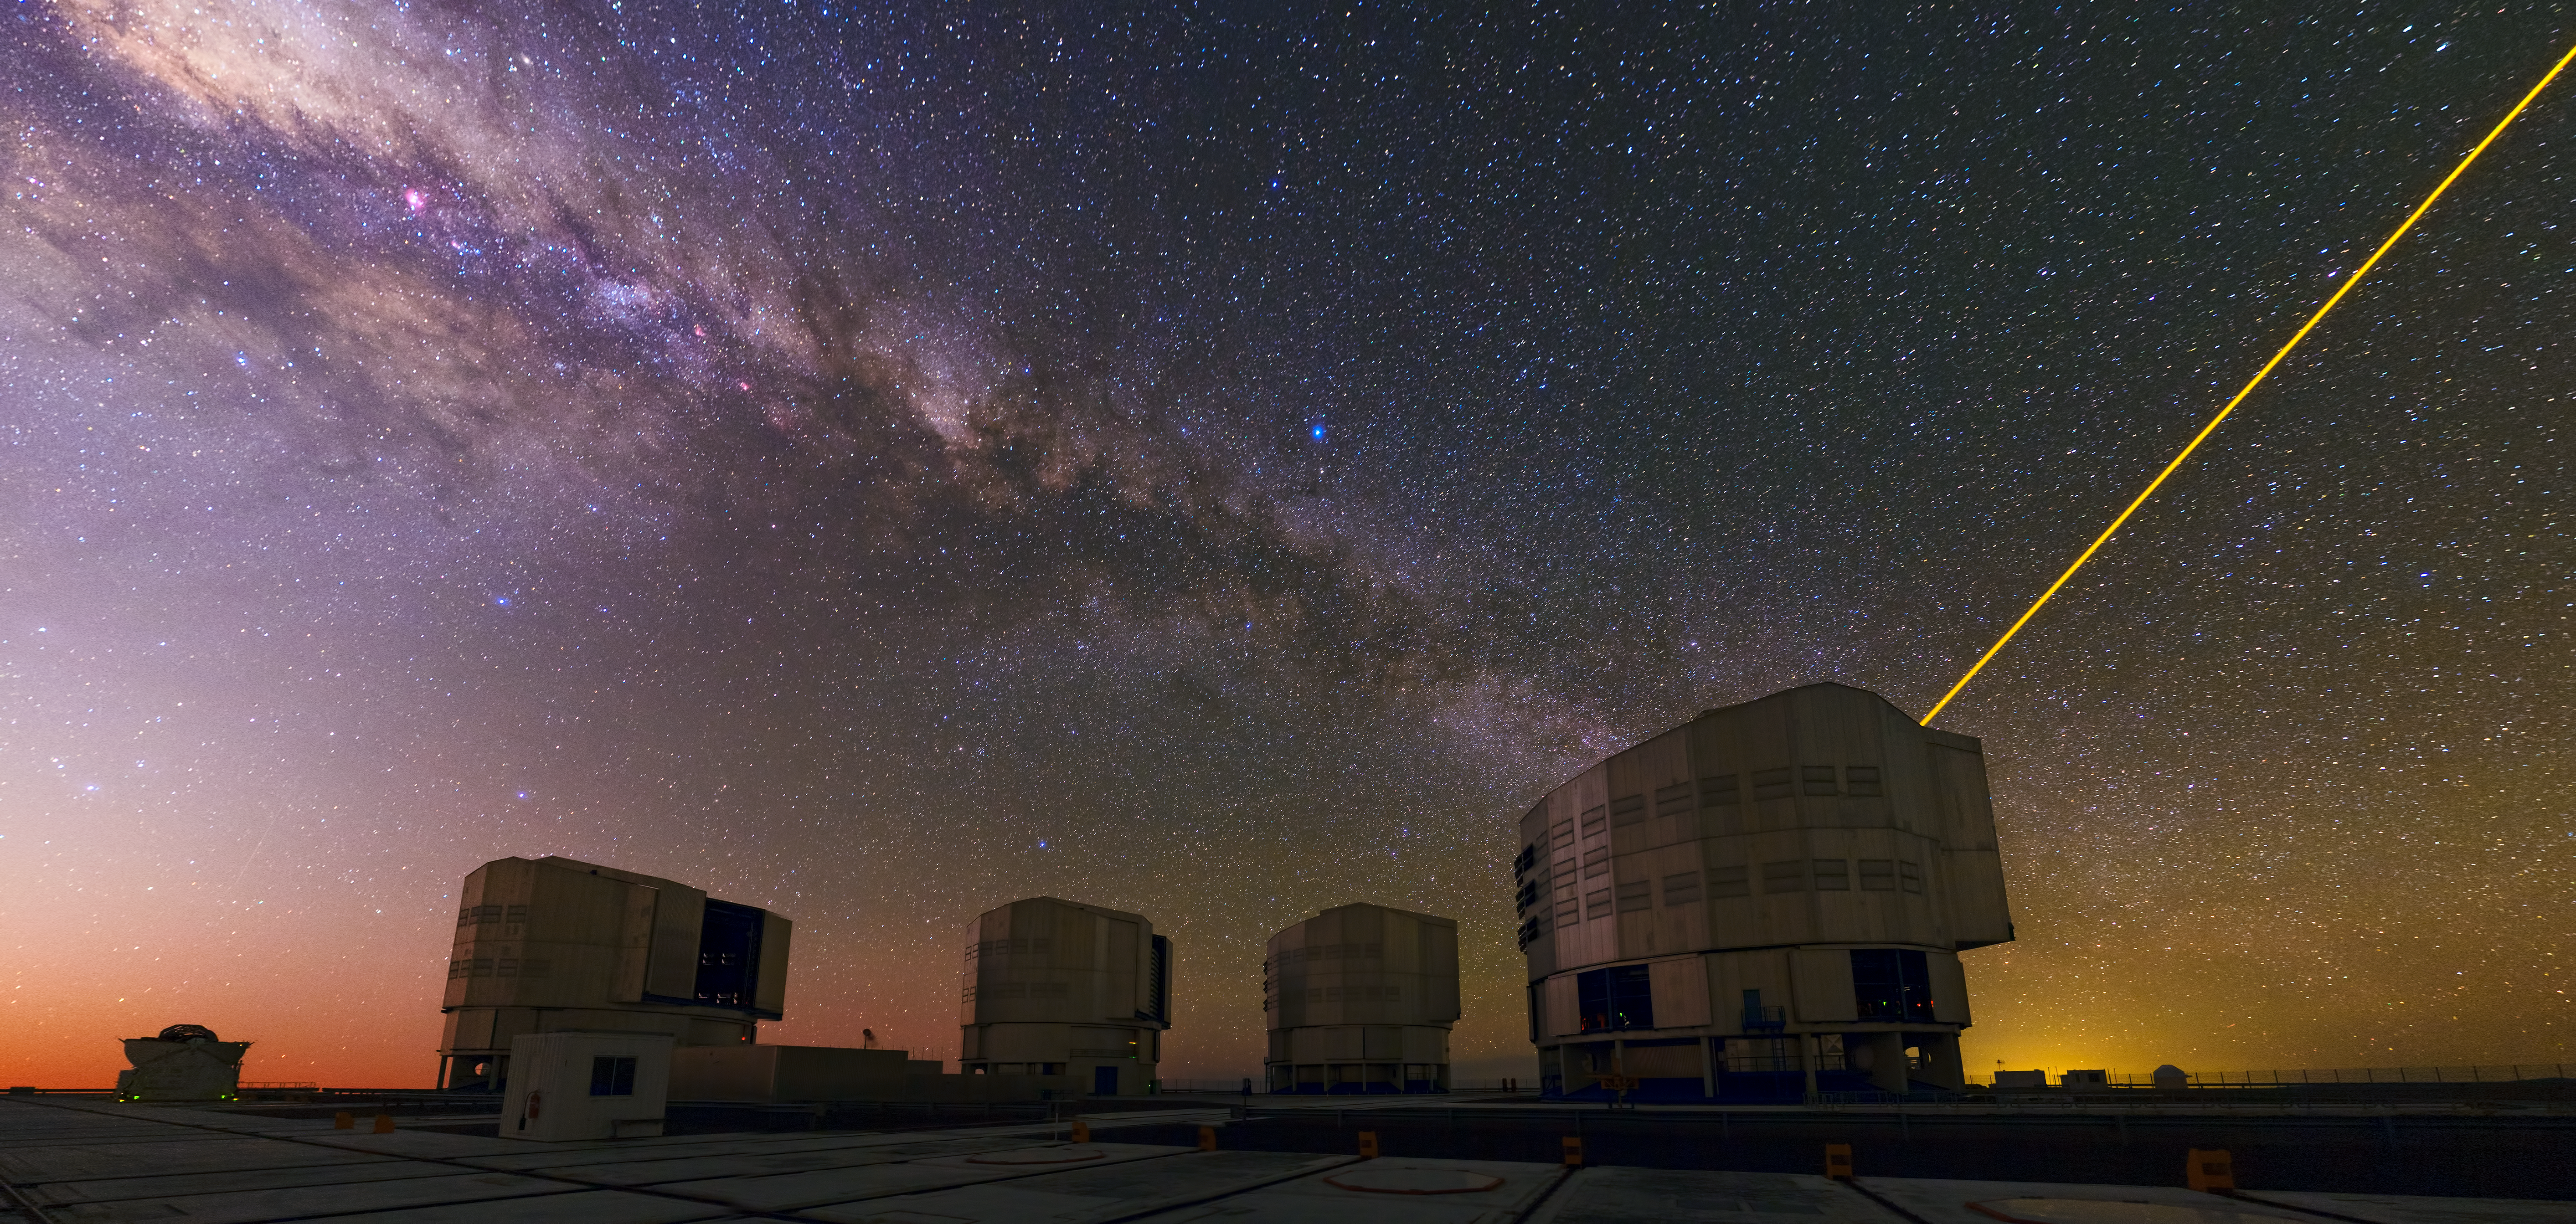

A mix of colours and wonder

ESO’s Paranal Observatory is one of the best places on Earth to take in the night sky.

This panorama of ESO’s Very Large Telescope (VLT) atop the platform of Chile’s Cerro Paranal was taken by Babak Tafreshi, one of the ESO Photo Ambassadors.

A mix of colours sweeps across the sky in this image. From the fiery red sunset up to the dusty purple band of the Milky Way.

Although the VLT site is one of the best places on Earth for astronomy, the telescope must still overcome the natural distortions caused by our atmosphere. This is done through a process known as adaptive optics. Astronomers can make use of an artificial star by shining a powerful laser — seen here projected from the telescope on the far right — to correct for the blurring caused by the atmosphere.

The VLT, as a flagship facility for European astronomy, has opened up a new golden age of discovery in astronomy by making use of the most state-of-the art technologies.

Credit: ESO/B. Tafreshi (twanight.org)